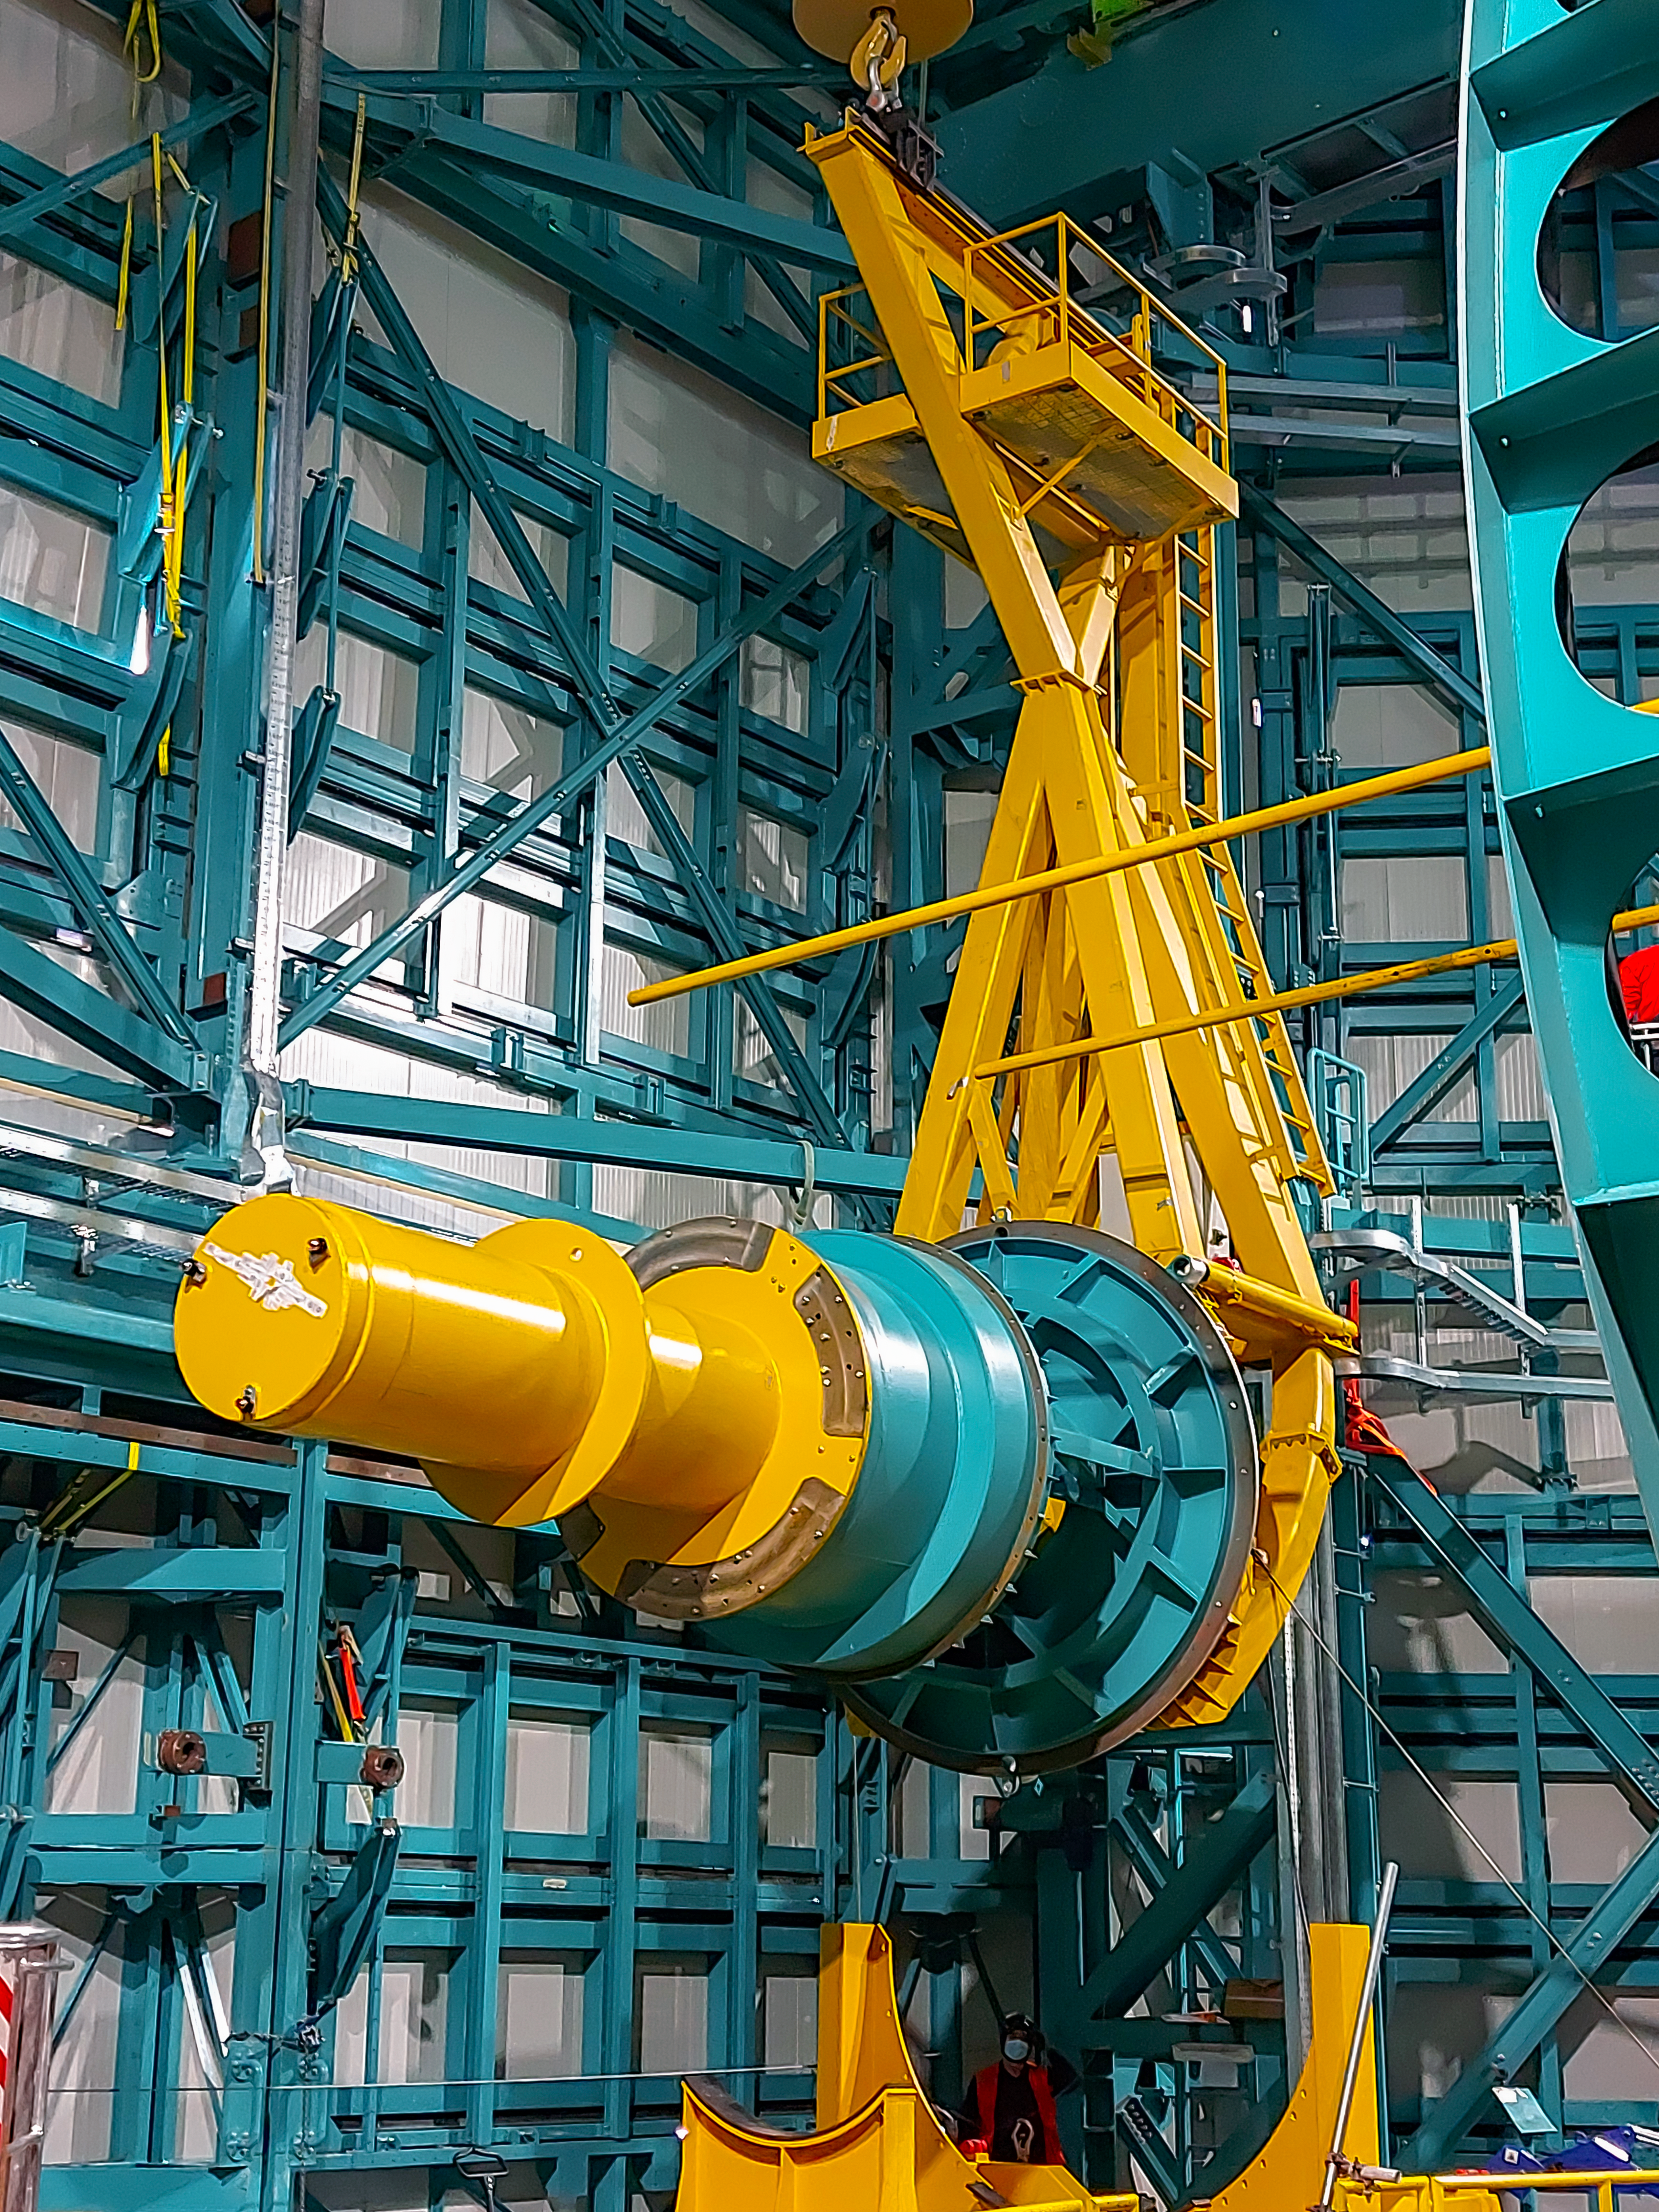

Practicing removing Rubin's camera

On November 23rd, the team on Cerro Pachón used the dome bridge crane and the camera lifting fixture to remove the camera surrogate mass from the Telescope Mount Assembly (TMA) and place it on the camera cart. The next day, they reversed the operation and inserted the camera surrogate mass back into the TMA. Although this procedure had been performed in the Asturfeito factory in 2018, this was the first time the exercise was done inside the observatory dome.

Credit: Vera C. Rubin Observatory/NOIRLAB/AURA/NSF/O. Nunez